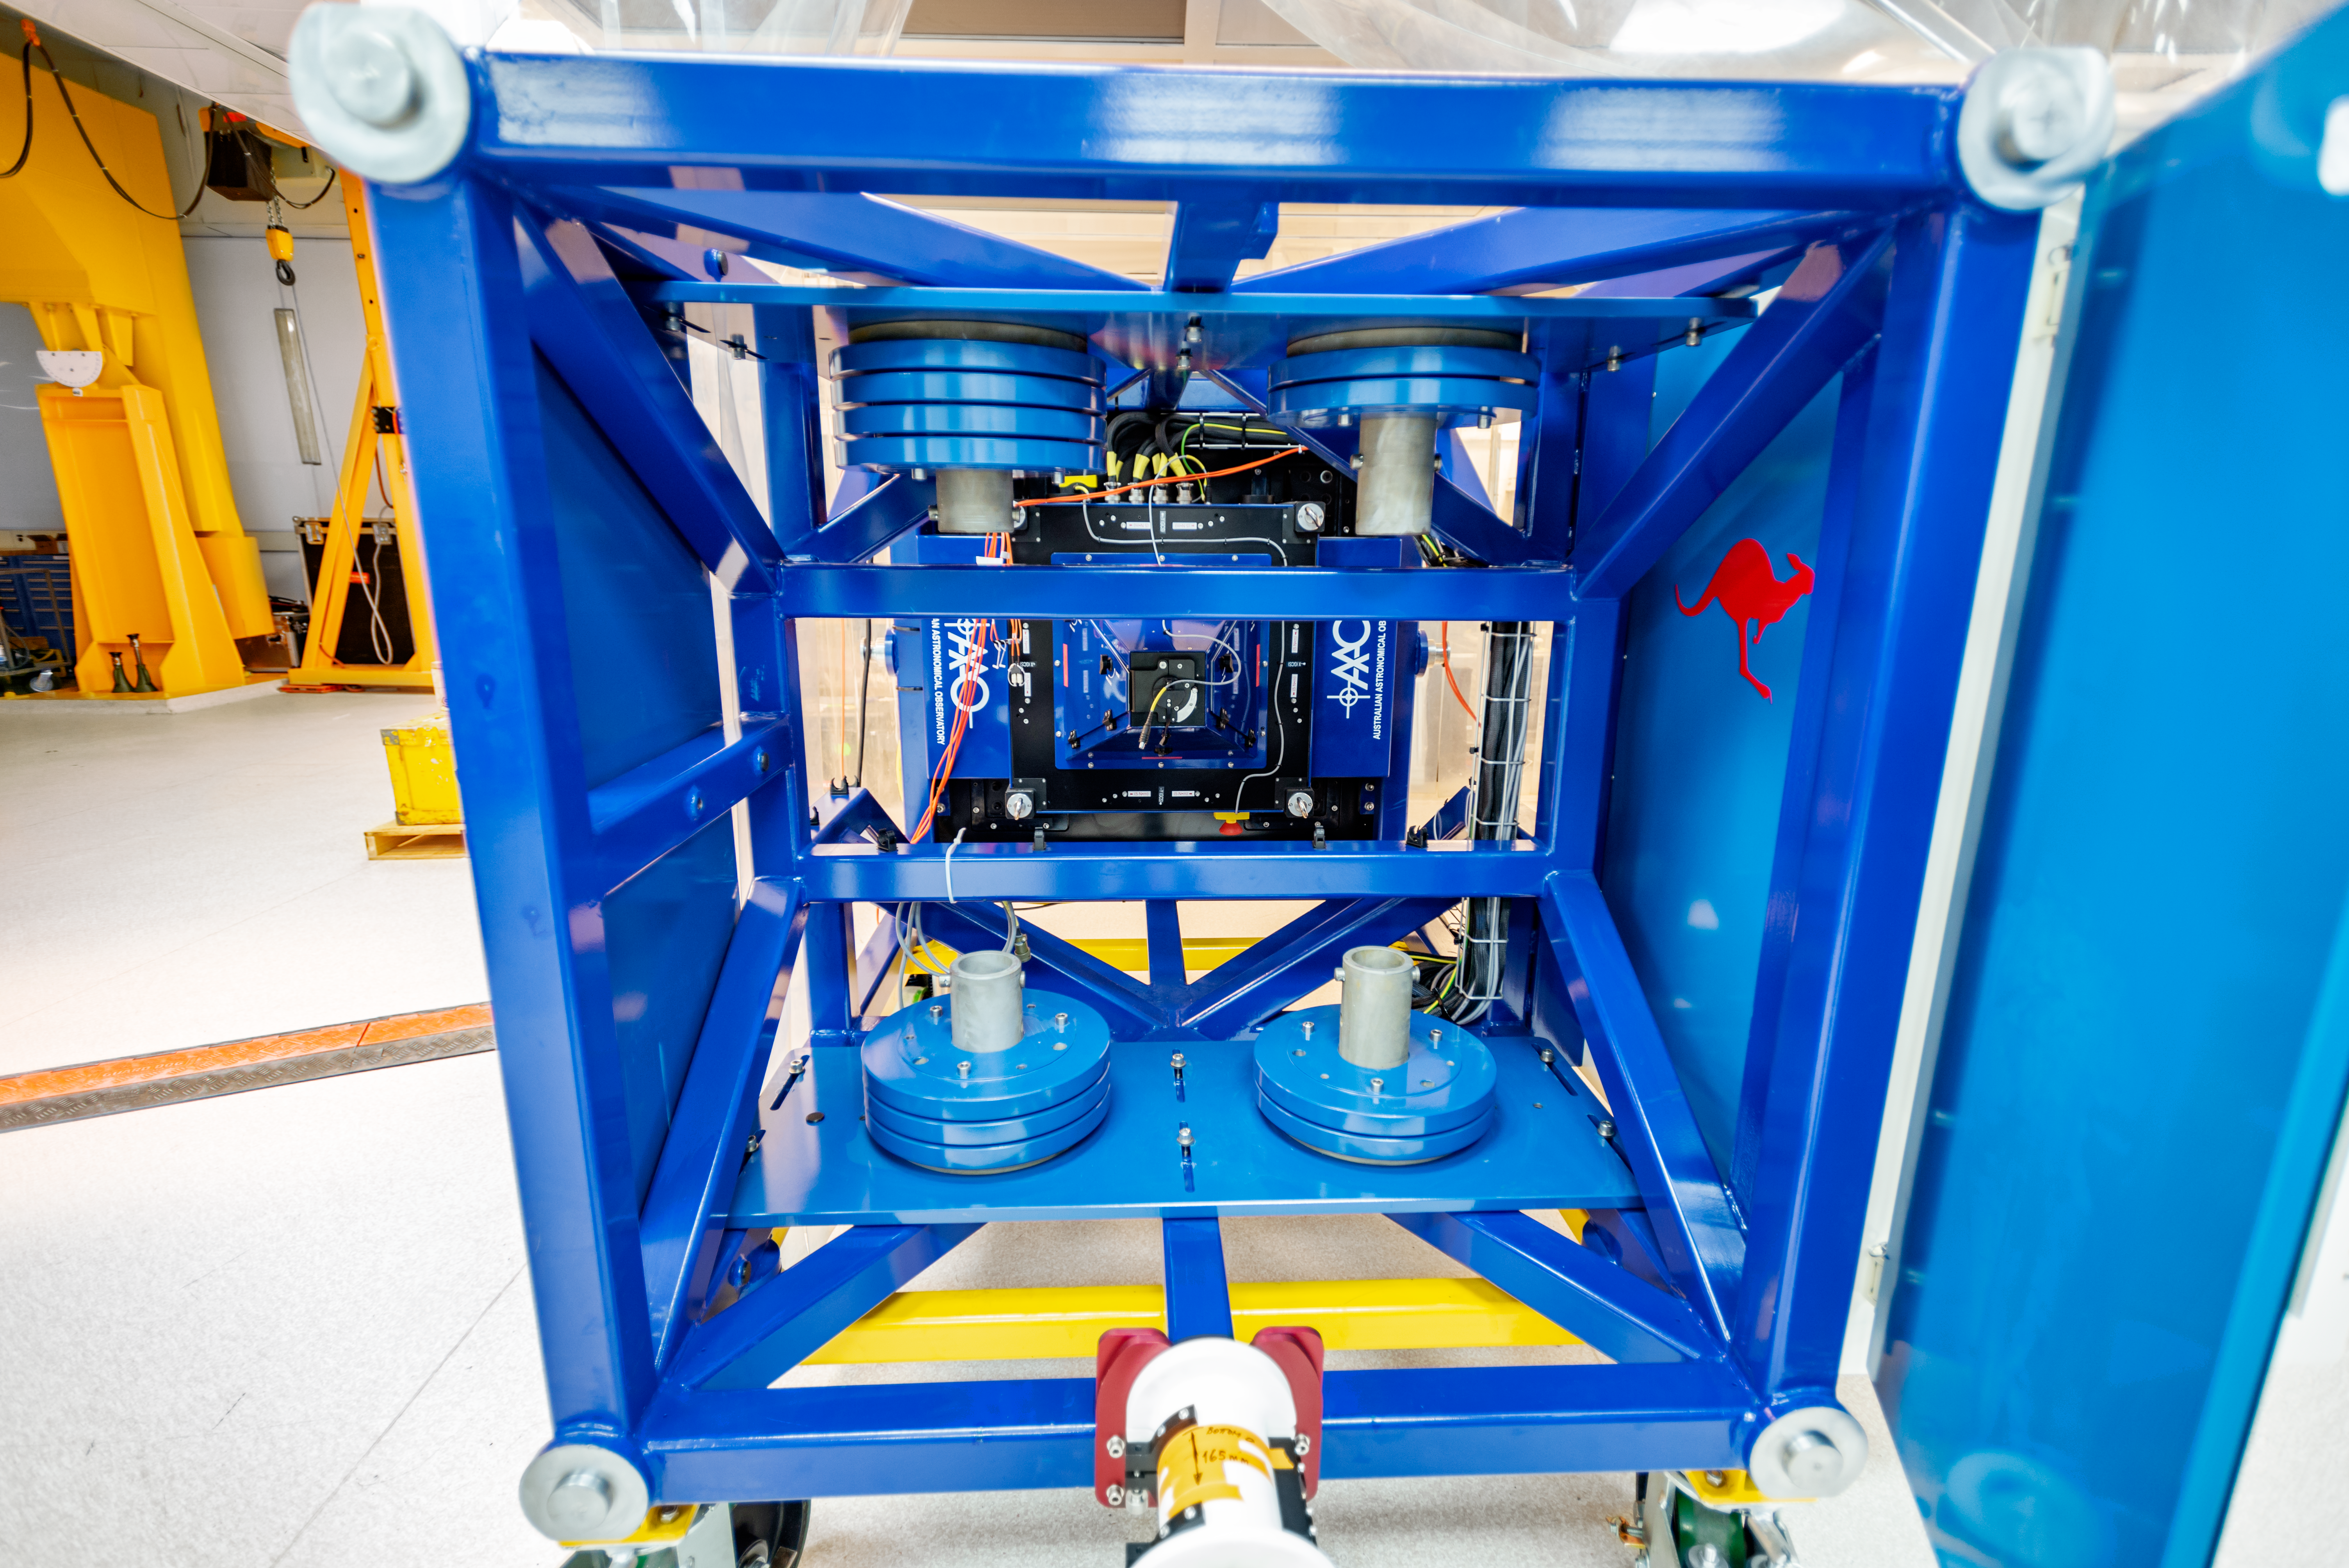

GHOST Cassegrain unit

A close view of the GHOST Cassegrain unit at the Lab of the Gemini South telescope in Chile.

Credit: NOIRLab/AURA/NSF/D. Munizaga